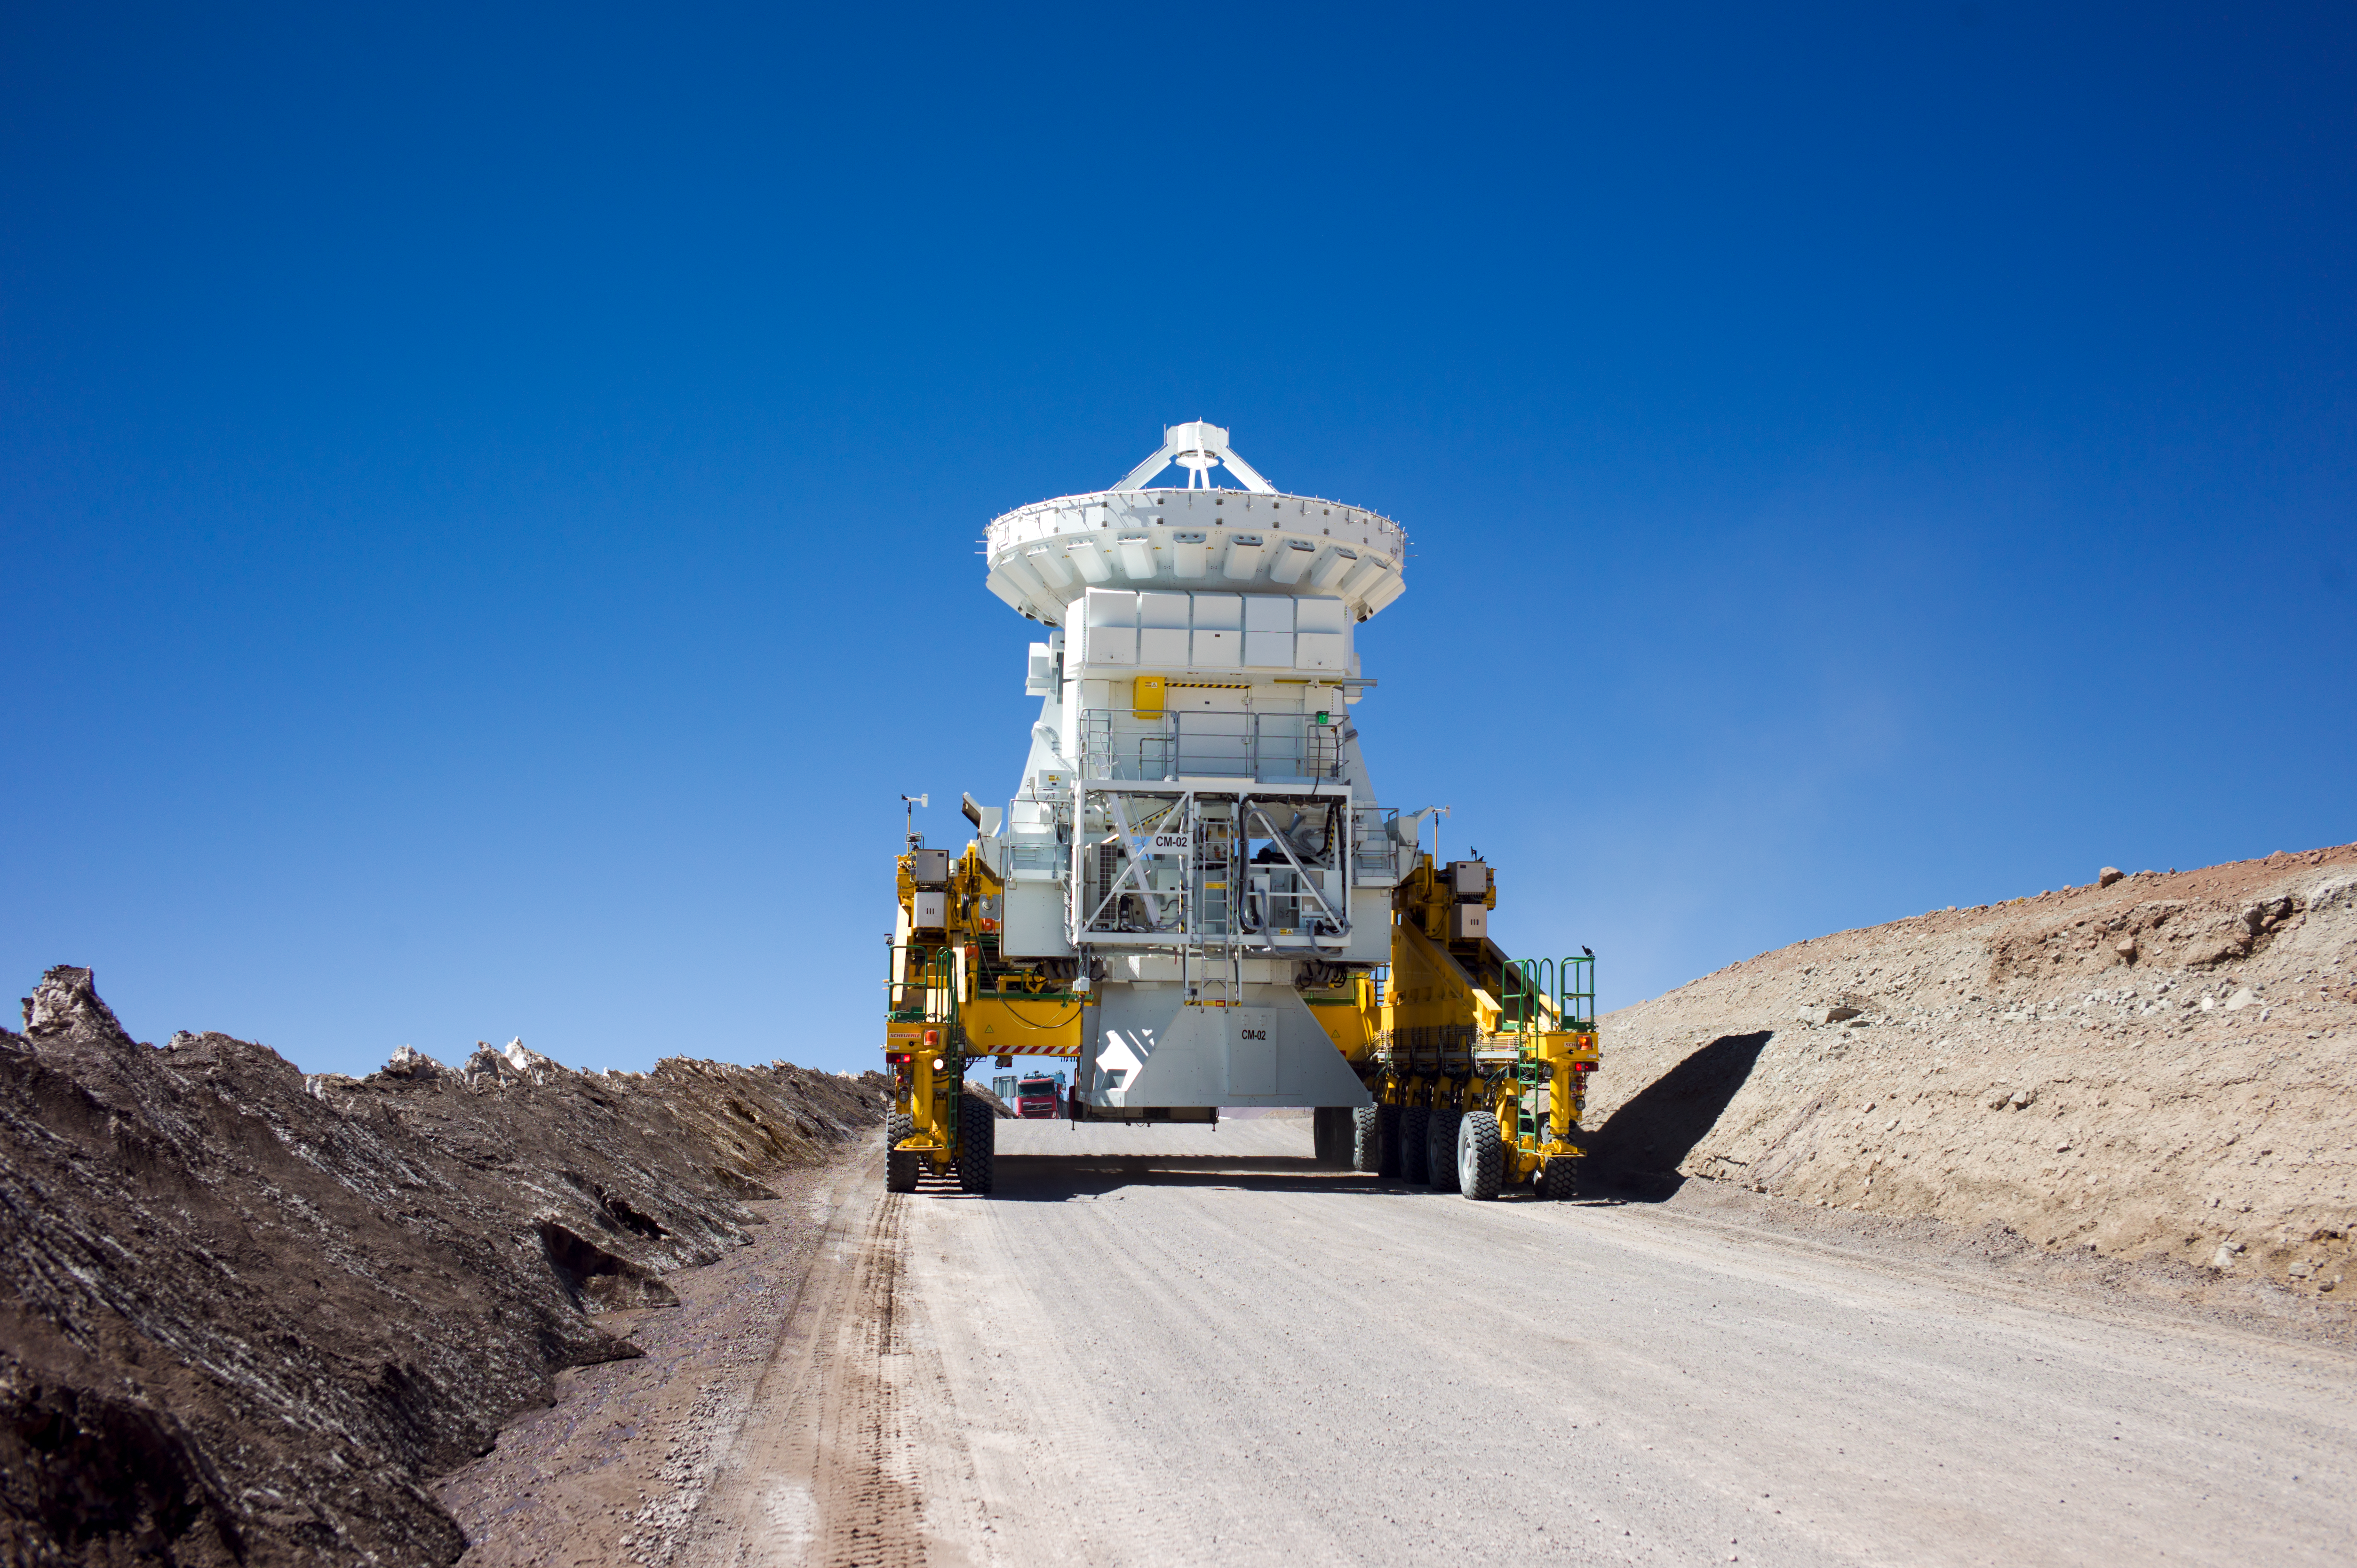

ALMA 7-metre antenna on a transporter

This image shows one of ALMA's 7-metre antennas being carried by a transporter vehicle.

Credit: ESO